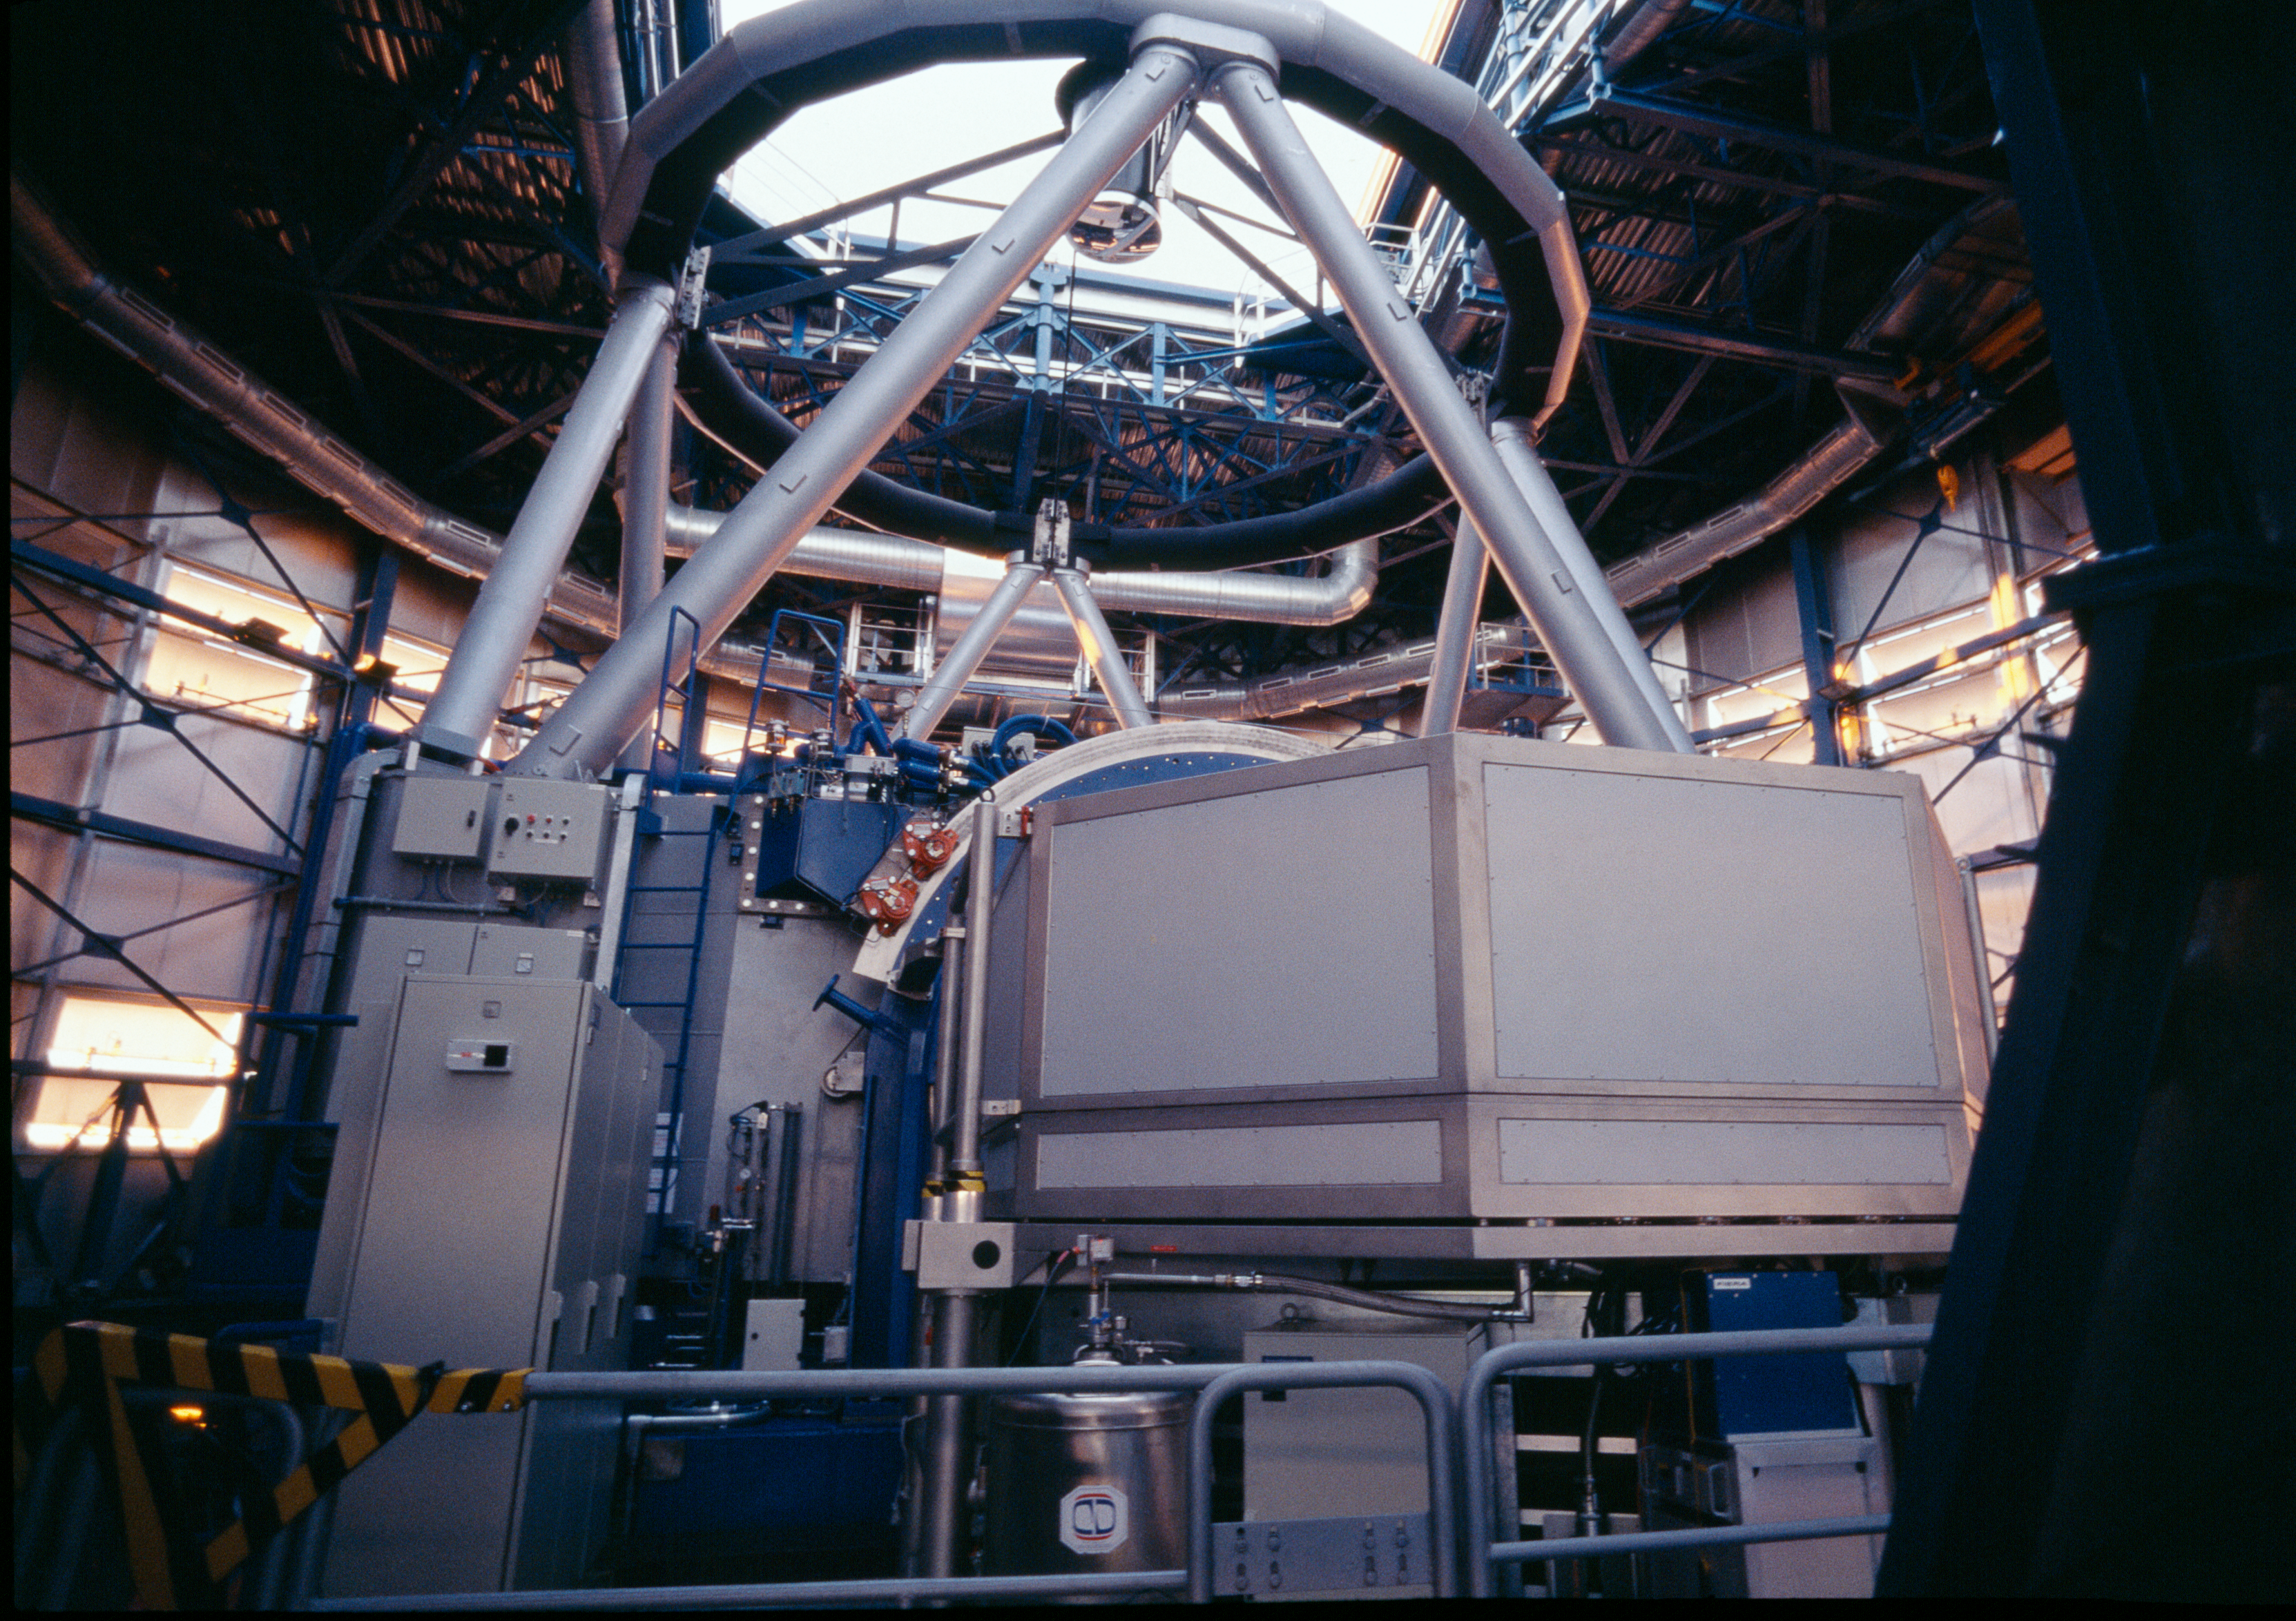

UVES on UT2-KUEYEN

Every day, before the observations start, each telescope undergoes a complete start up during which each of its function is checked, like a plane before take off. Here, Kueyen, the second Unit Telescope, is ready for the night. The instrument in the foreground is UVES, the high-resolution spectrograph.

Credit: ESO